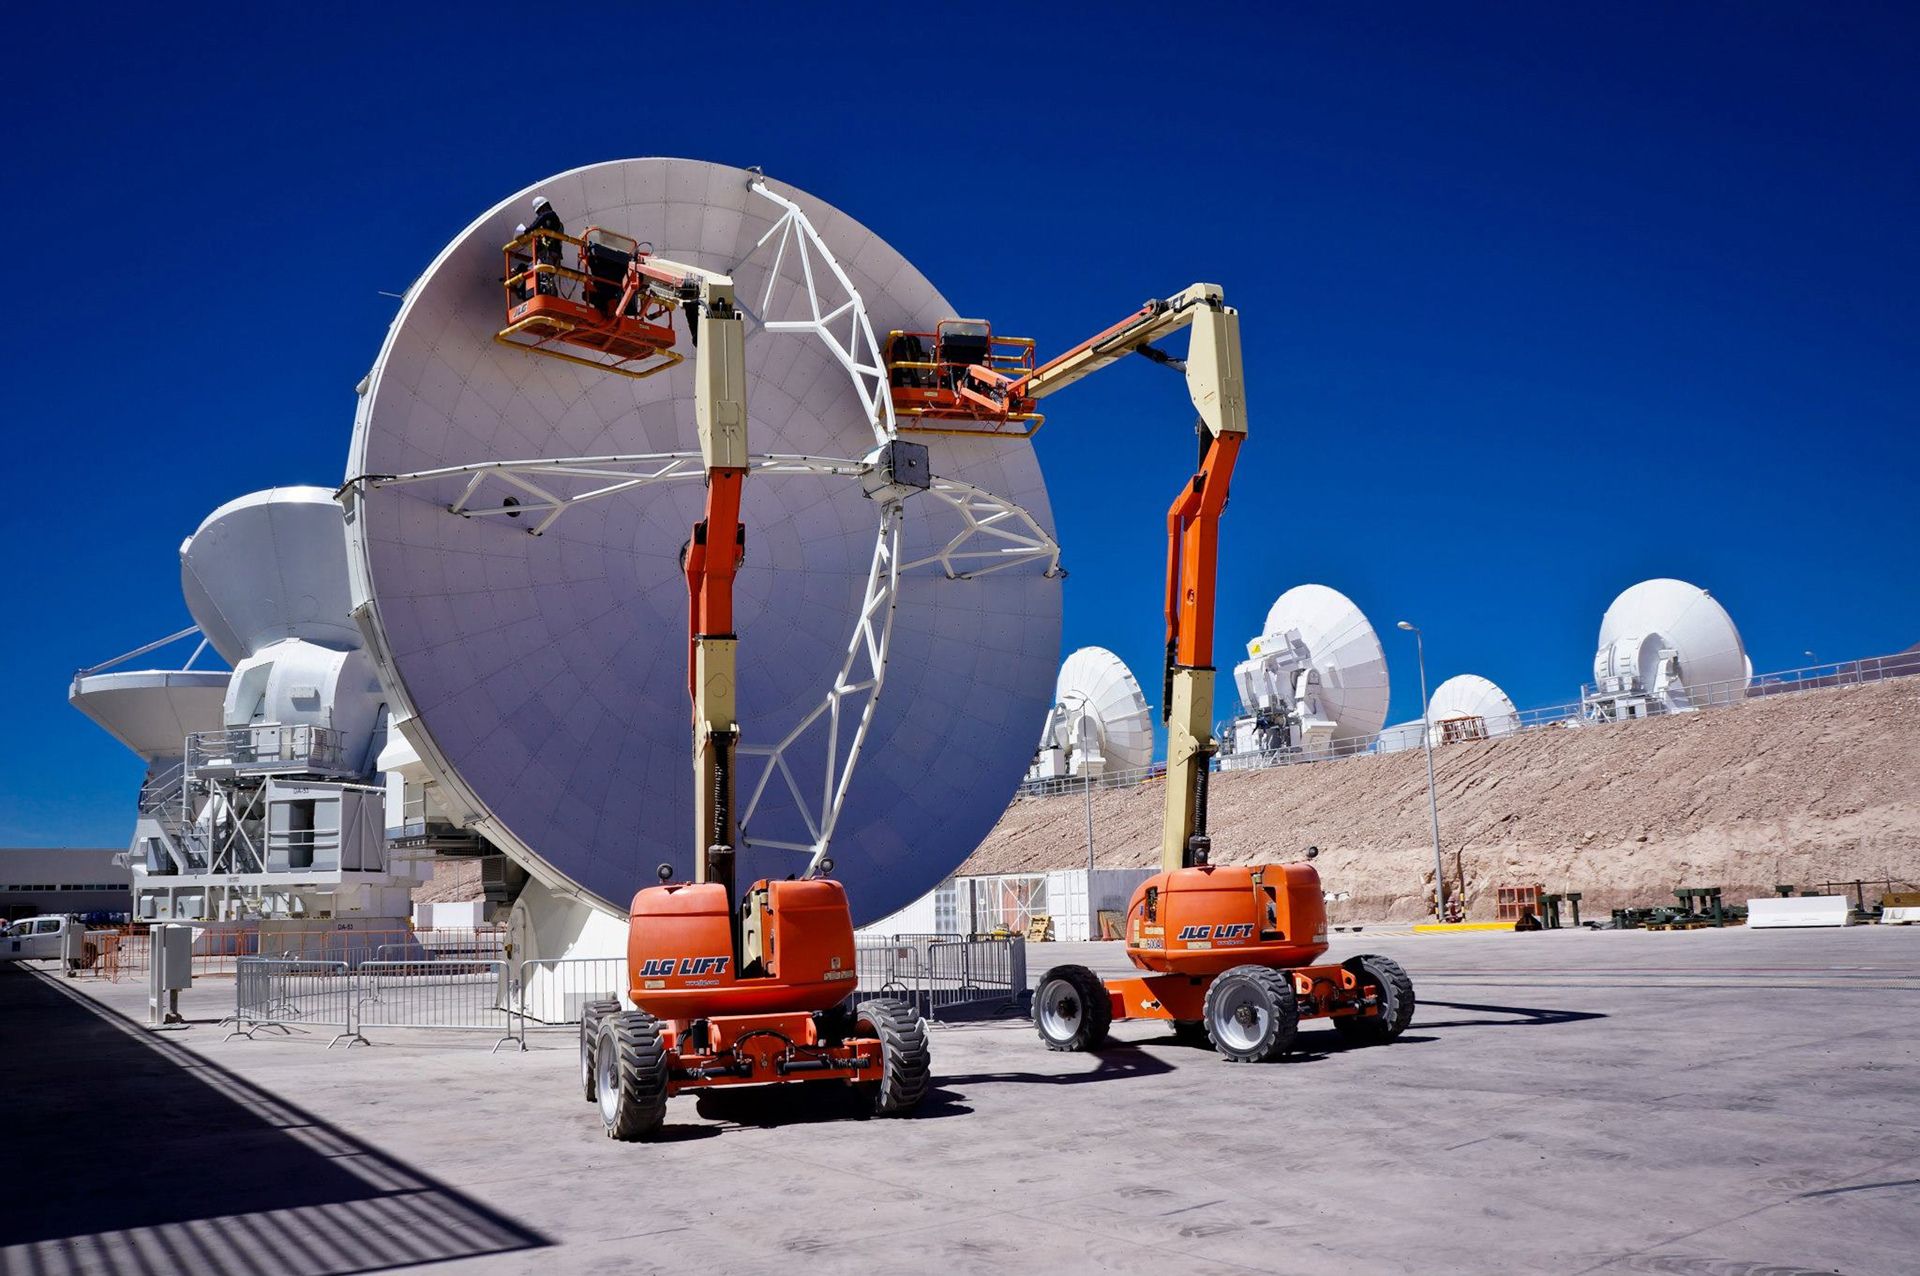

ALMA Gets Adjusted

Each panel on an ALMA antenna's 12-meter dish must be carefully hand-adjusted to its neighbors to create a surface that is a perfect parabola, nearly a mirror finish. The wavelengths of radio light that ALMA collects are so tiny that even a hair's difference in the parabola shape will scatter away the signals.

Credit: ALMA (ESO/NAOJ/NRAO)